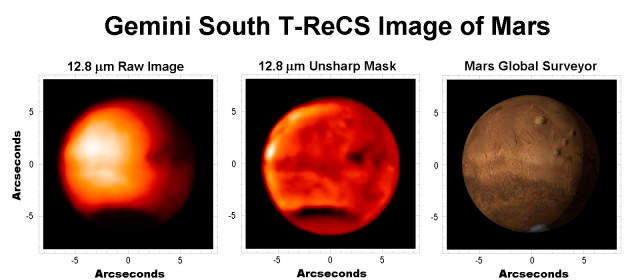

Mars in Thermal Infrared

The middle image shows a specially processed (unsharp-mask) version of the T-ReCS data that accentuates finer details. The right image is a composite of visible data from the Mars Global Surveyor (National Geographic Society, MOLA Science Team, MSSS, JPL, NASA) taken from the Mars Now webpage and shows Mars at approximately the same orientation during the time of the T-ReCS observations. Comparison of the infrared and visible images shows that many details, such as the southern polar cap and Olympus Mons (upper center large volcano), can also be seen in the T-ReCS processed image. Sun-facing slopes are warmer. The cold patches in the equatorial region, right-hand side must be due to condensate clouds or hazes.Bright areas are relatively warm, and dark areas may be cooler. In the "raw" image on the left, the bright region corresponds to the sub-solar point; there is a brightness gradient roughly symmetrical about the sub-solar point, actually skewed a bit towards mid-afternoon due to thermal inertia.Dr. Alfred McEwen (Lunar and Planetary Laboratory) suggests that, "the cool region over the south pole is due to CO2 frost, buffered at the CO2 frost temperature near 140K. An east-west trending stripe or arc of slightly cooler surface (equatorial, left-to-middle) corresponds to the brighter (higher albedo) stripe seen in the visible image (right image). A combination of high albedo and perhaps also higher thermal inertia keep this region a bit cooler in the day time. Other spatial variations are due to some combination of albedo, thermal inertia, atmospheric condensates or atmospheric dust. More information about T-ReCS can be found at the Gemini website or the instrumentation program-link at www.astro.ufl.edu. These observations were made by a team from the University of Florida (UF) and Gemini Observatory (GO): Tom Hayward (GO), Charles Telesco (UF), Marie-Claire Hainaut-Rouelle (GO), Jim De Buizer (GO), James Radomski (UF), Naibi Marinas (UF) and Chris Packham (UF). We thank Alfred McEwen of the University of Arizona (Lunar and Planetary Laboratory) and Pete McGinnis-Marc of the Hawaii Institute of Geophysics and Planetology for helping with the interpretation of the images.

Technical Details:
On the second night of its first commissioning run on the Gemini South Telescope, the facility mid-infrared imager/spectrograph T-ReCS was used to obtain this of Mars using a spectral filter centered at a wavelength of 12.8 microns.

Credit: International Gemini Observatory